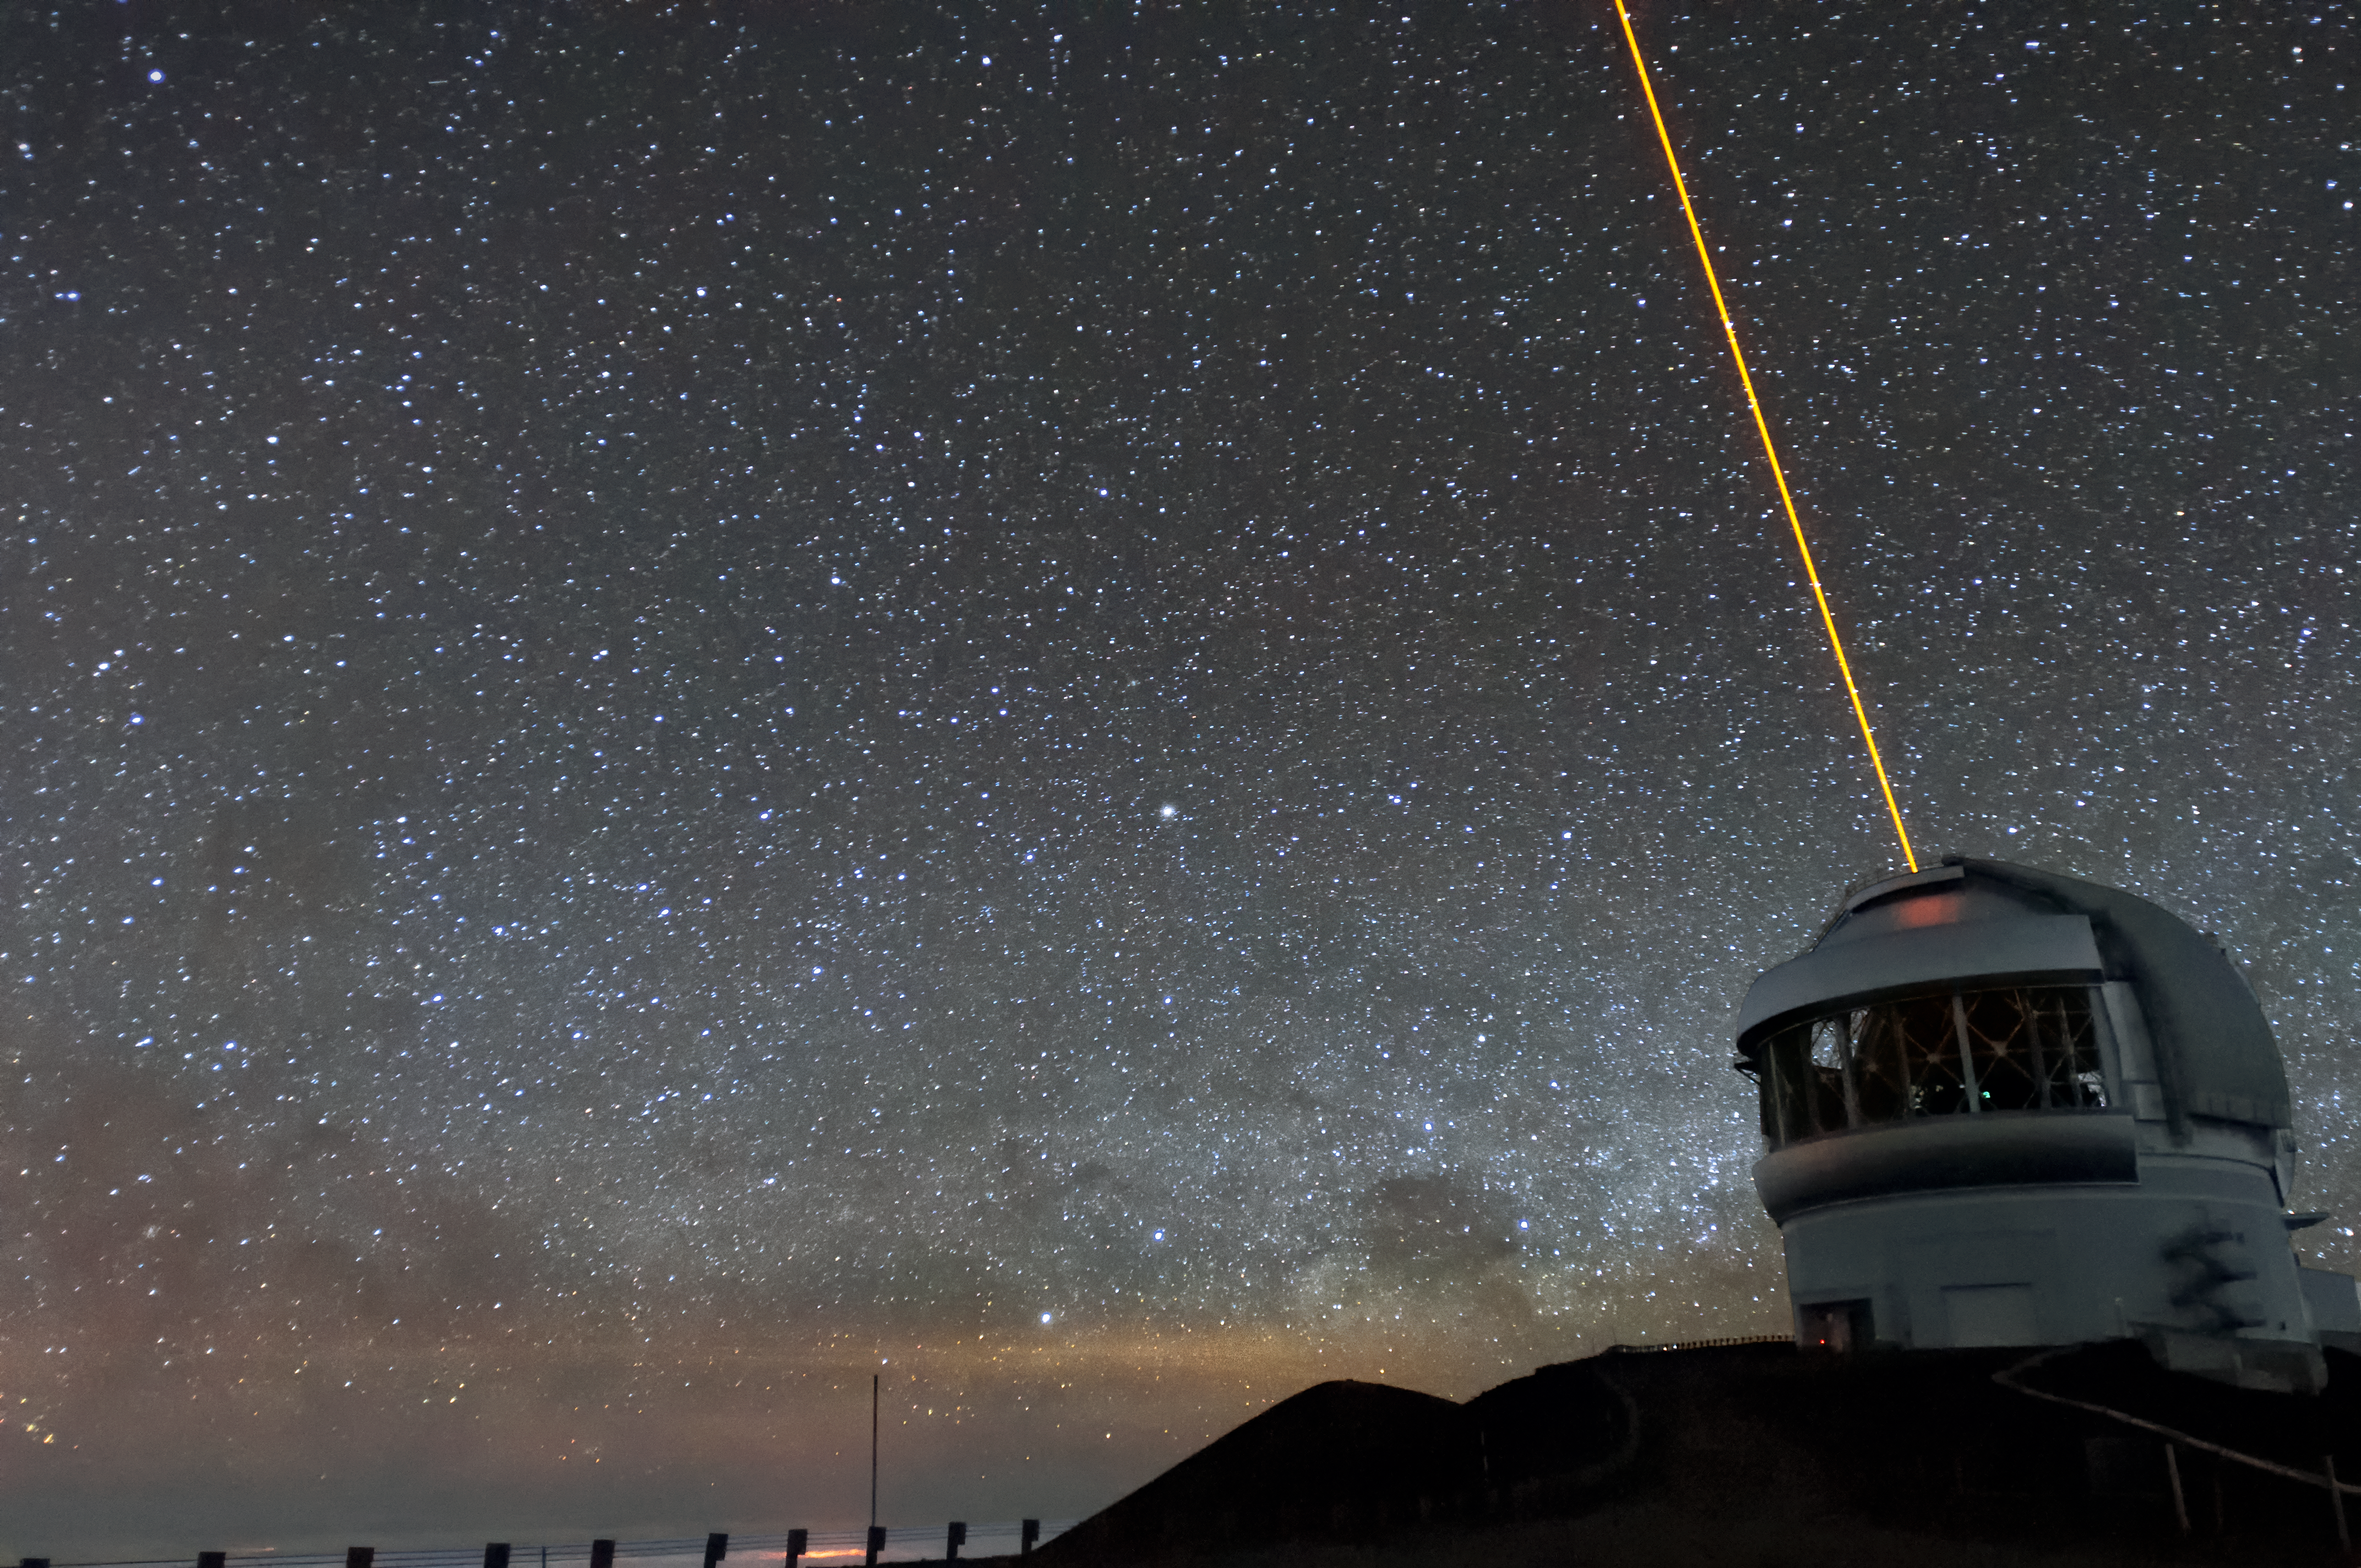

Gemini North's Laser Guide Star

Both International Gemini Observatory telescopes use laser guide stars to assist their adaptive optics mechanisms, which compensate for atmospheric turbulence which can blur images. The laser works by bombarding trace gases in the upper atmosphere with a beam of light, exciting them.

Credit: NOIRLab/AURA/NSF